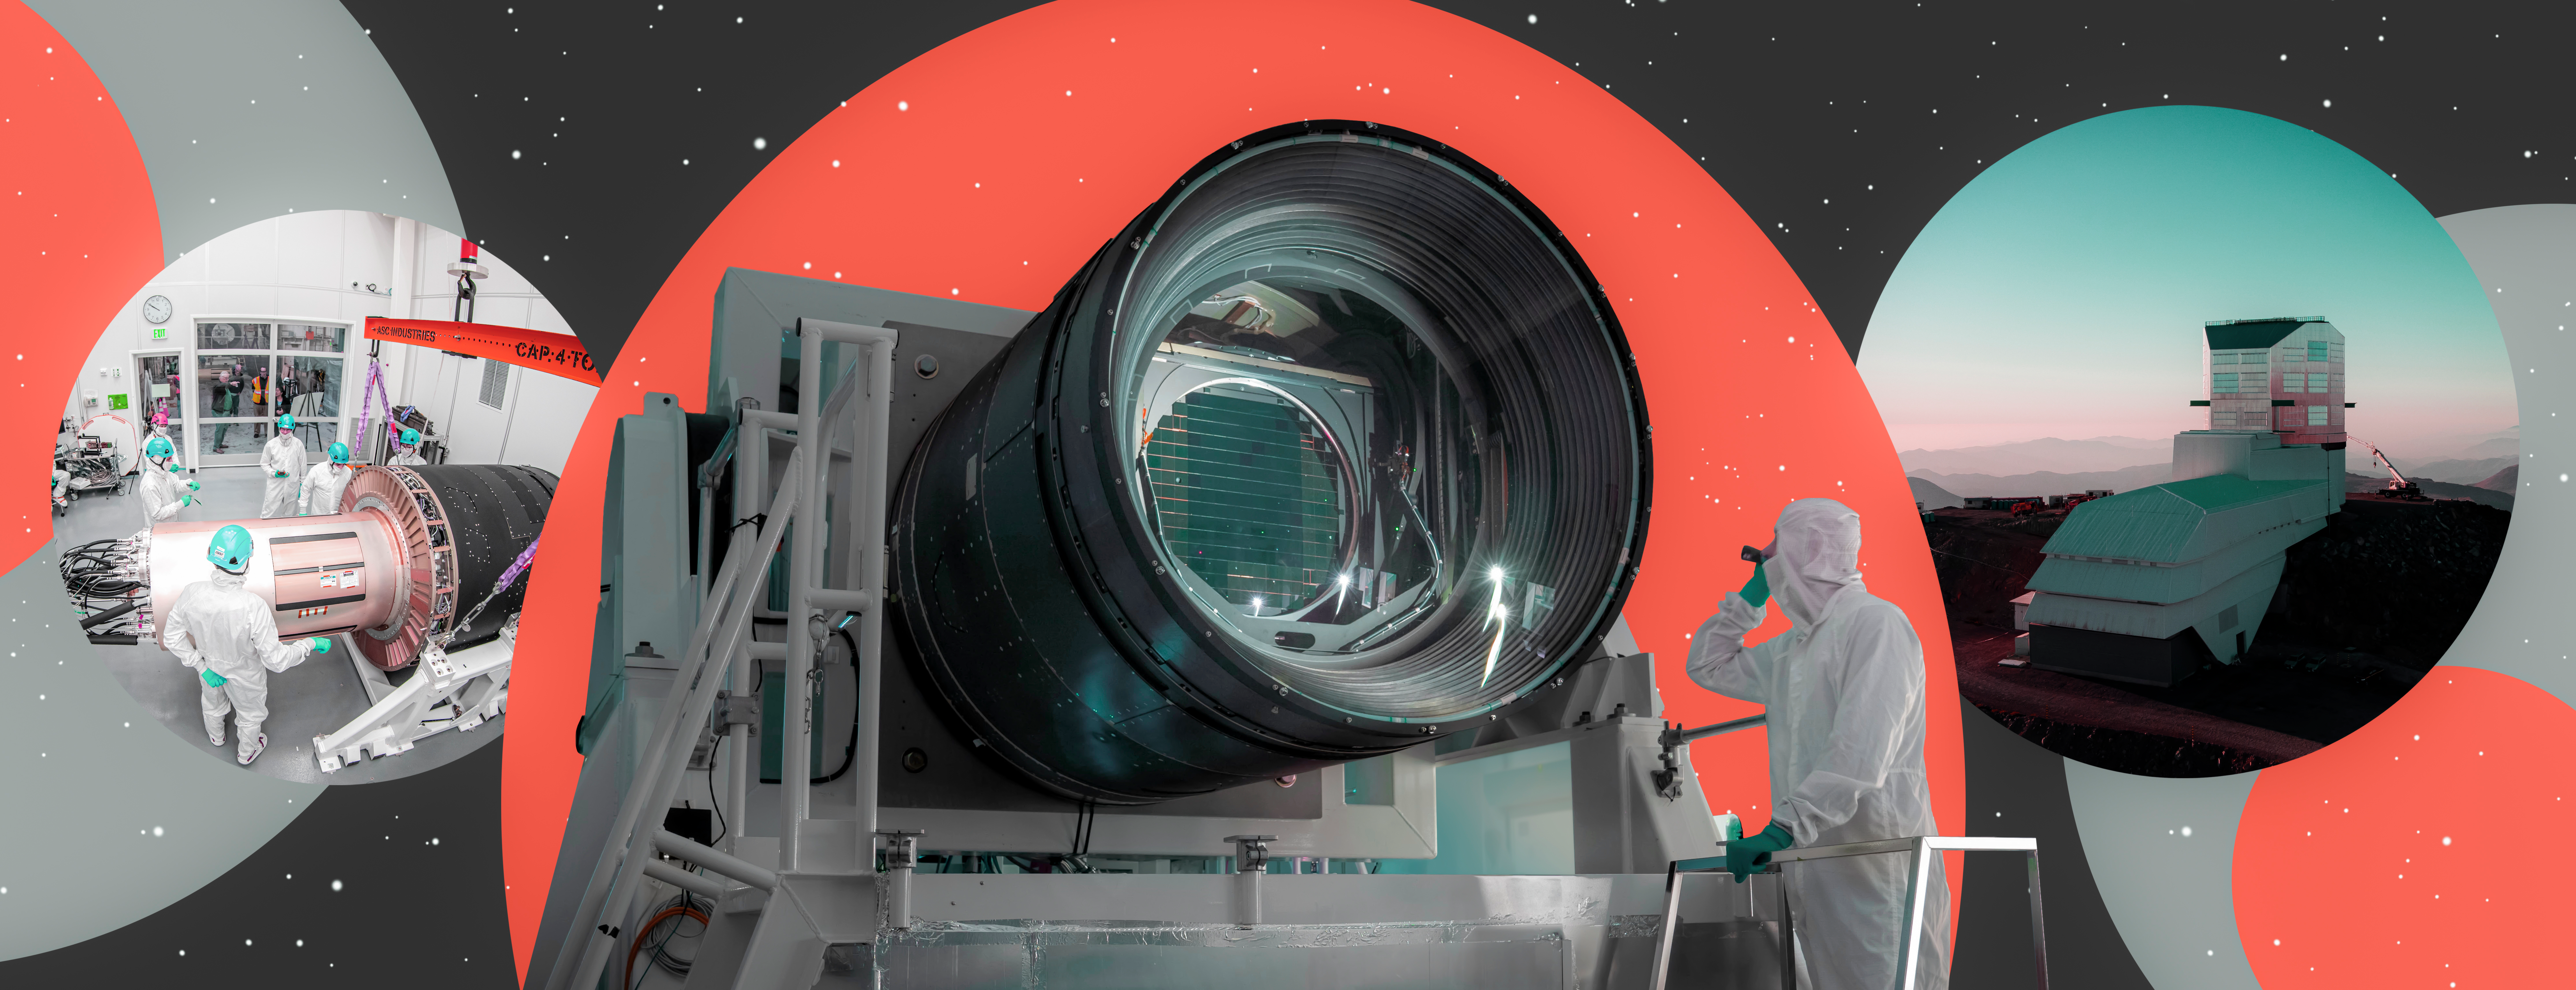

LSST Camera Completed at SLAC

Researchers examine the LSST Camera. The camera will soon be shipped to Chile, where it will be the heart of Vera C. Rubin Observatory (right).

Credit: G. Stewart/SLAC National Accelerator Laboratory